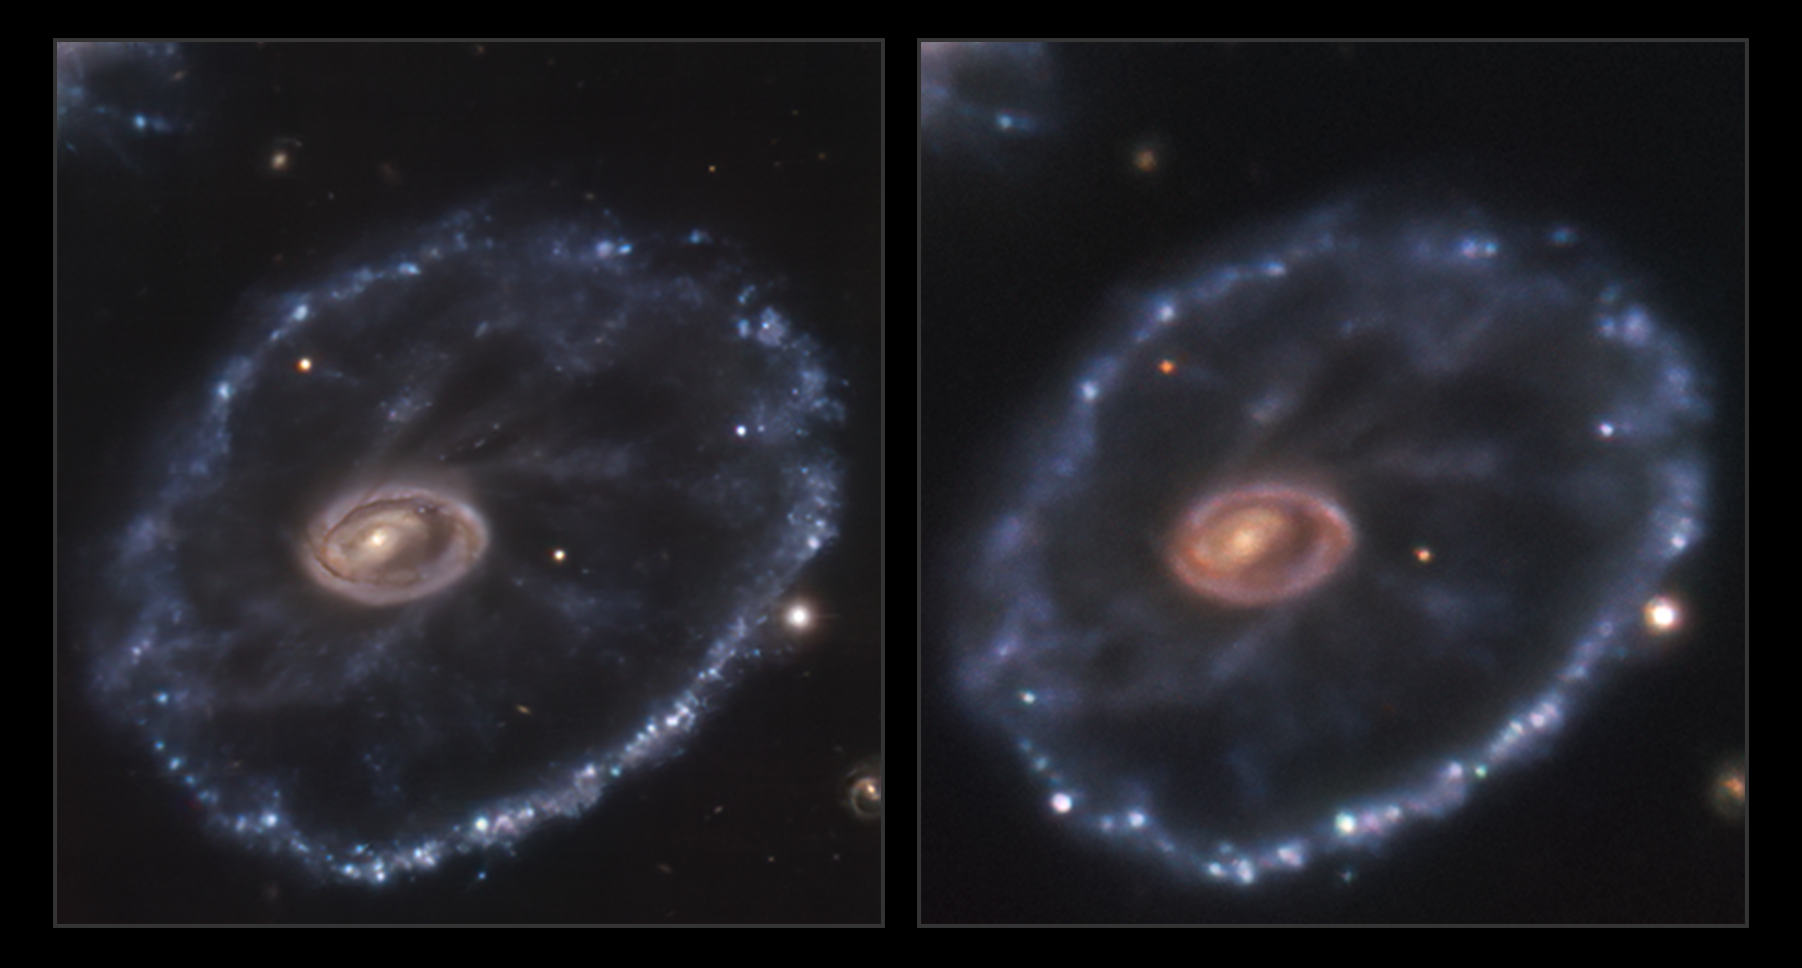

Something new in the sky

Around 500 million light-years away in the constellation Sculptor lies a rather peculiar looking galaxy, known as the Cartwheel galaxy. It was once a normal spiral galaxy that underwent a head-on interaction with a smaller companion galaxy several million years ago, giving it its signature cartwheel appearance. But there are other curious things about this object. Something interesting is taking place in the lower left corner of the right image, captured in December 2021 with ESO’s New Technology Telescope (NTT): a supernova. The image on the left, taken in August 2014 by the Multi Unit Spectroscopic Explorer (MUSE) mounted on ESO’s Very Large Telescope (VLT), shows the galaxy before this supernova took place.

This event, called SN2021afdx, is a type II supernova, which occurs when a massive star reaches the end of its evolution. Supernovae can cause a star to shine brighter than its entire host galaxy and can be visible to observers for months, or even years — a blink of an eye on astronomical timescales. Supernovae are one of the reasons astronomers say we are all made of stardust: they sprinkle the surrounding space with heavy elements forged by the progenitor star, which may end up being part of later generations of stars, the planets around them and life that may exist in those planets.

Detecting and studying these unpredictable events requires international collaboration. The first time SN2021afdx was spotted was in November 2021 by the ATLAS survey, and it was then followed up by ePESSTO+, the advanced Public ESO Spectroscopic Survey for Transient Objects. ePESSTO+ is designed to study objects that are only in the night sky for very short periods of time, such as this supernova. It does this by using the EFOSC2 and SOFI instruments on the NTT, located at ESO's La Silla Observatory in Chile. EFOSC2 not only took this beautiful image, but also spectra that allowed the PESSTO team to identify this event as a type II supernova.
Links

Comparison video alternating between the MUSE and NTT images.
Individual NTT image
Individual MUSE image

Credit: ESO/Inserra et al., Amram et al.